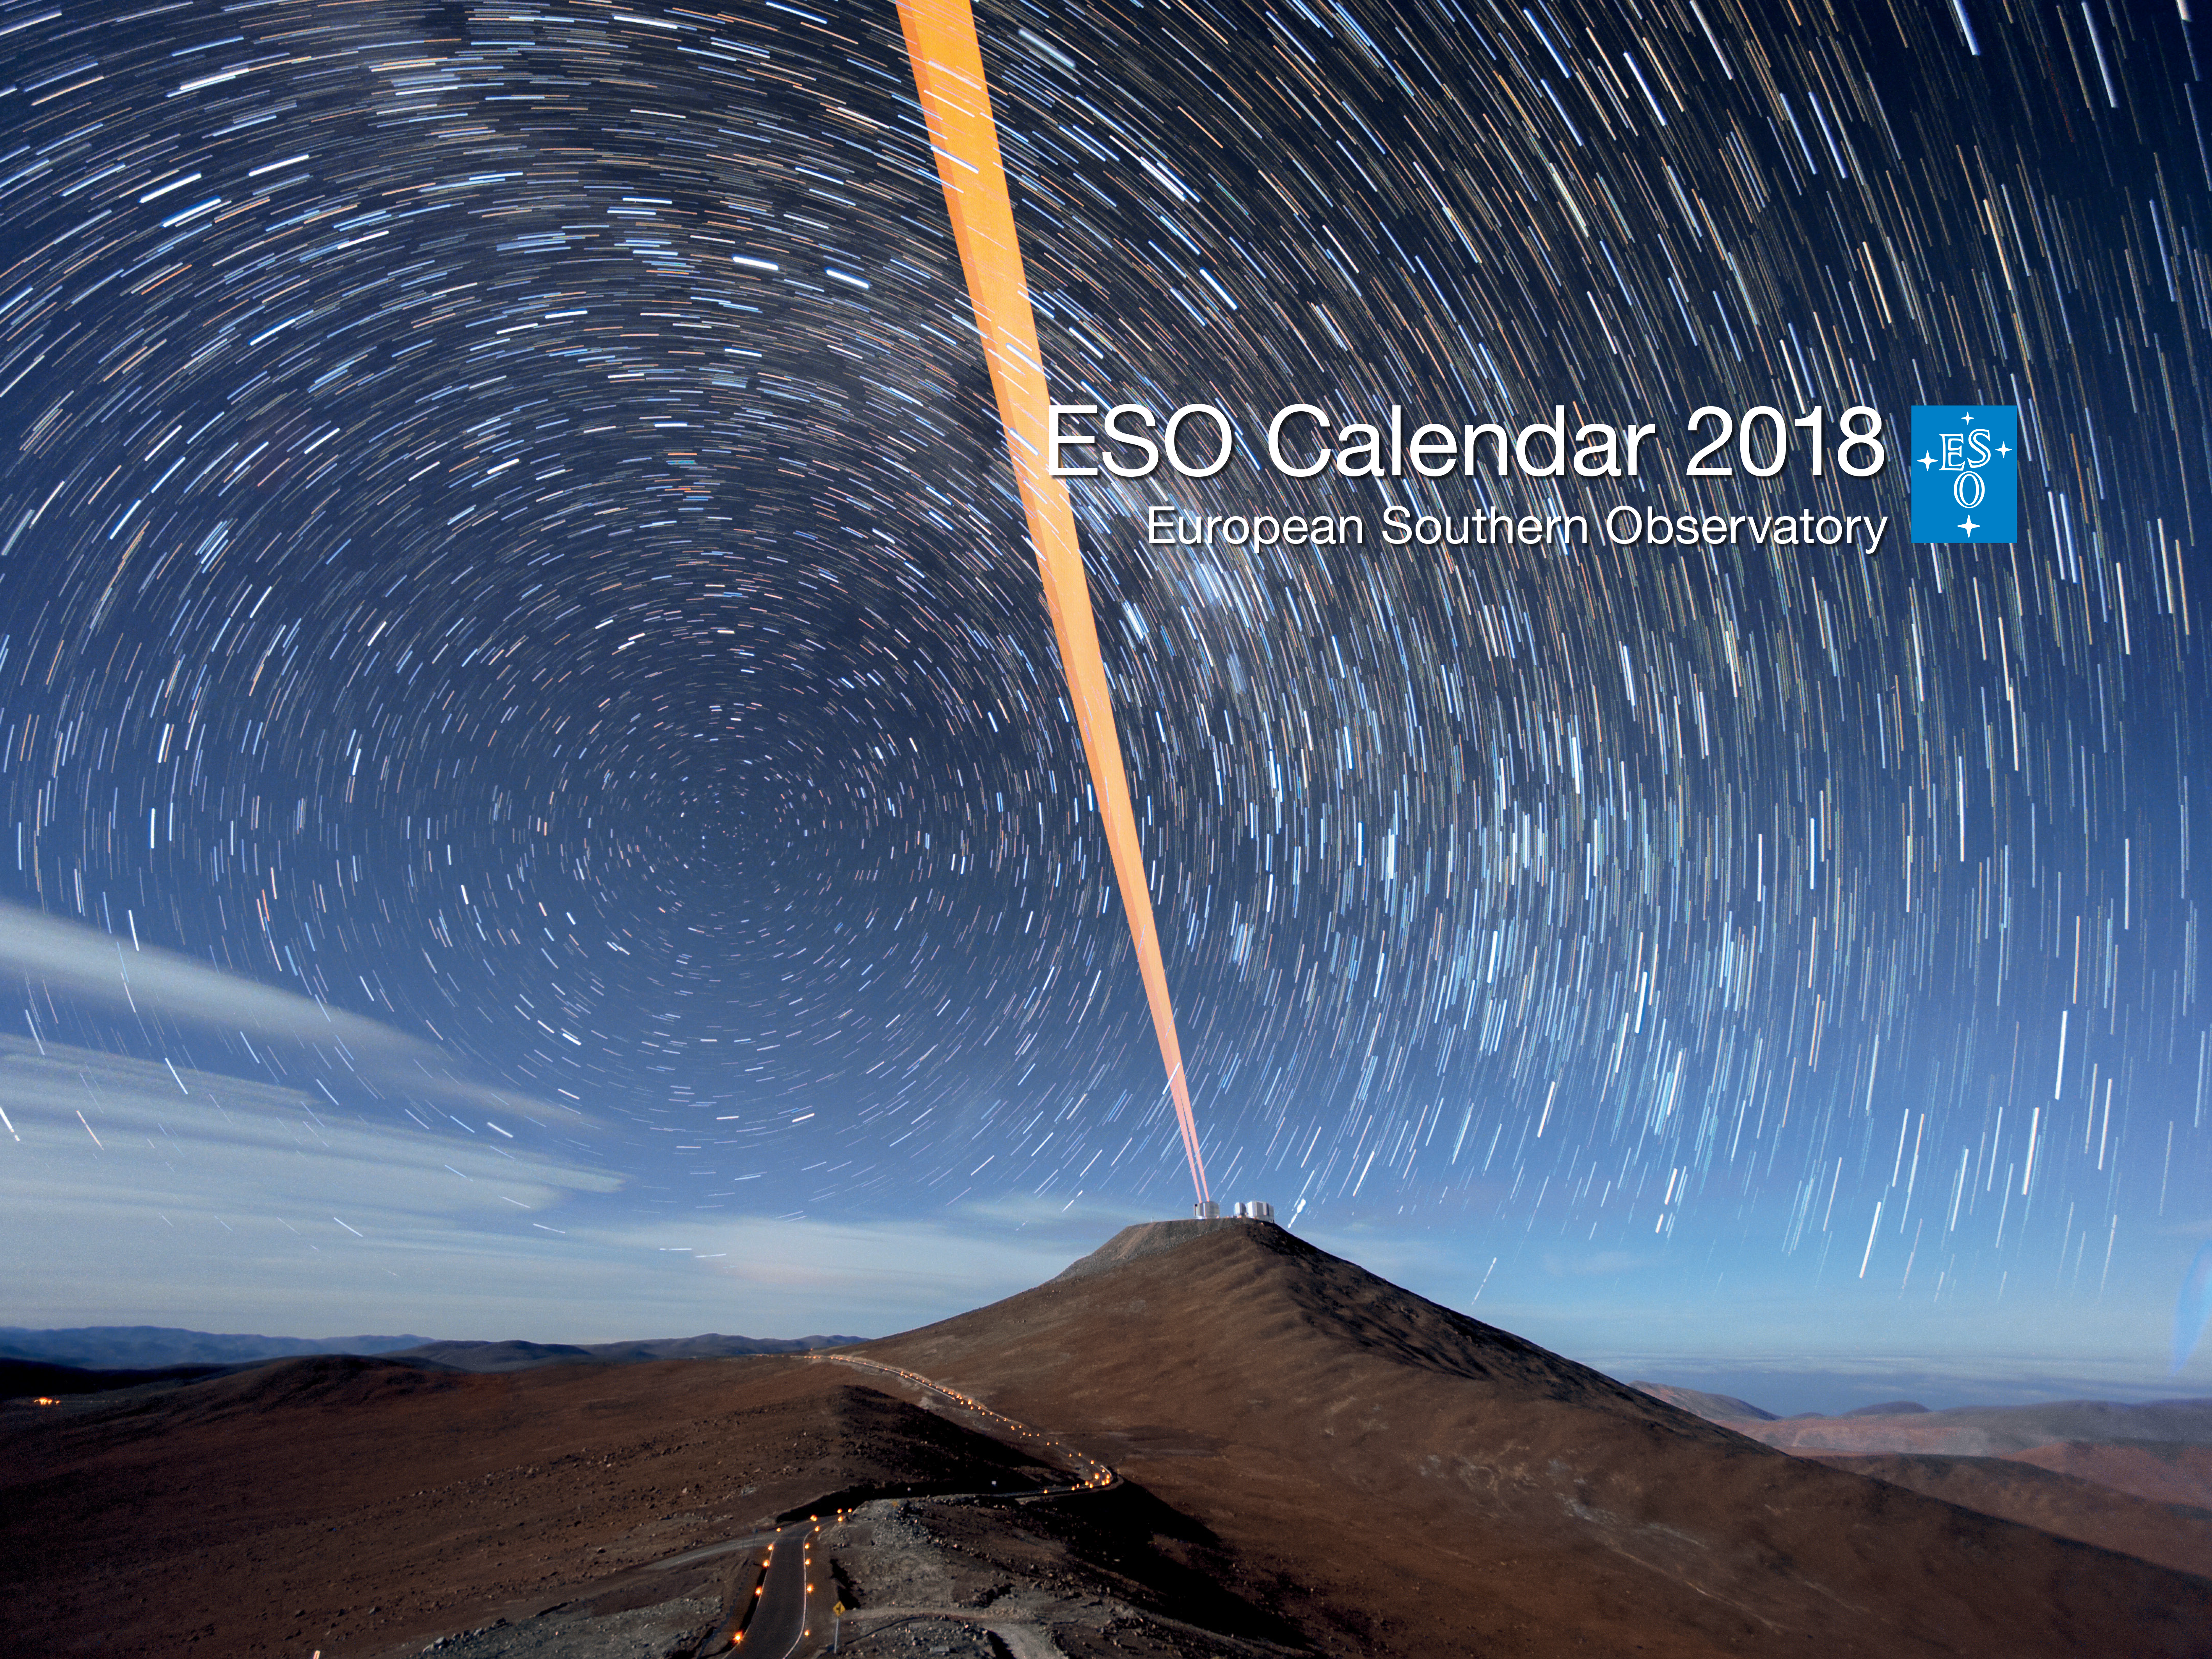

Cover of ESO calendar 2018

The ESO Calendar 2018 is packed with images of the cosmos as well as photographs of the ESO telescopes in the rugged landscapes of northern Chile. The cover of the 2018 calendar is a stunning long exposure of ESO's Very Large Telescope with its Laser Guide Star Facility and spectacular stars of the Southern skies.

Credit: ESO/F. Kamphues